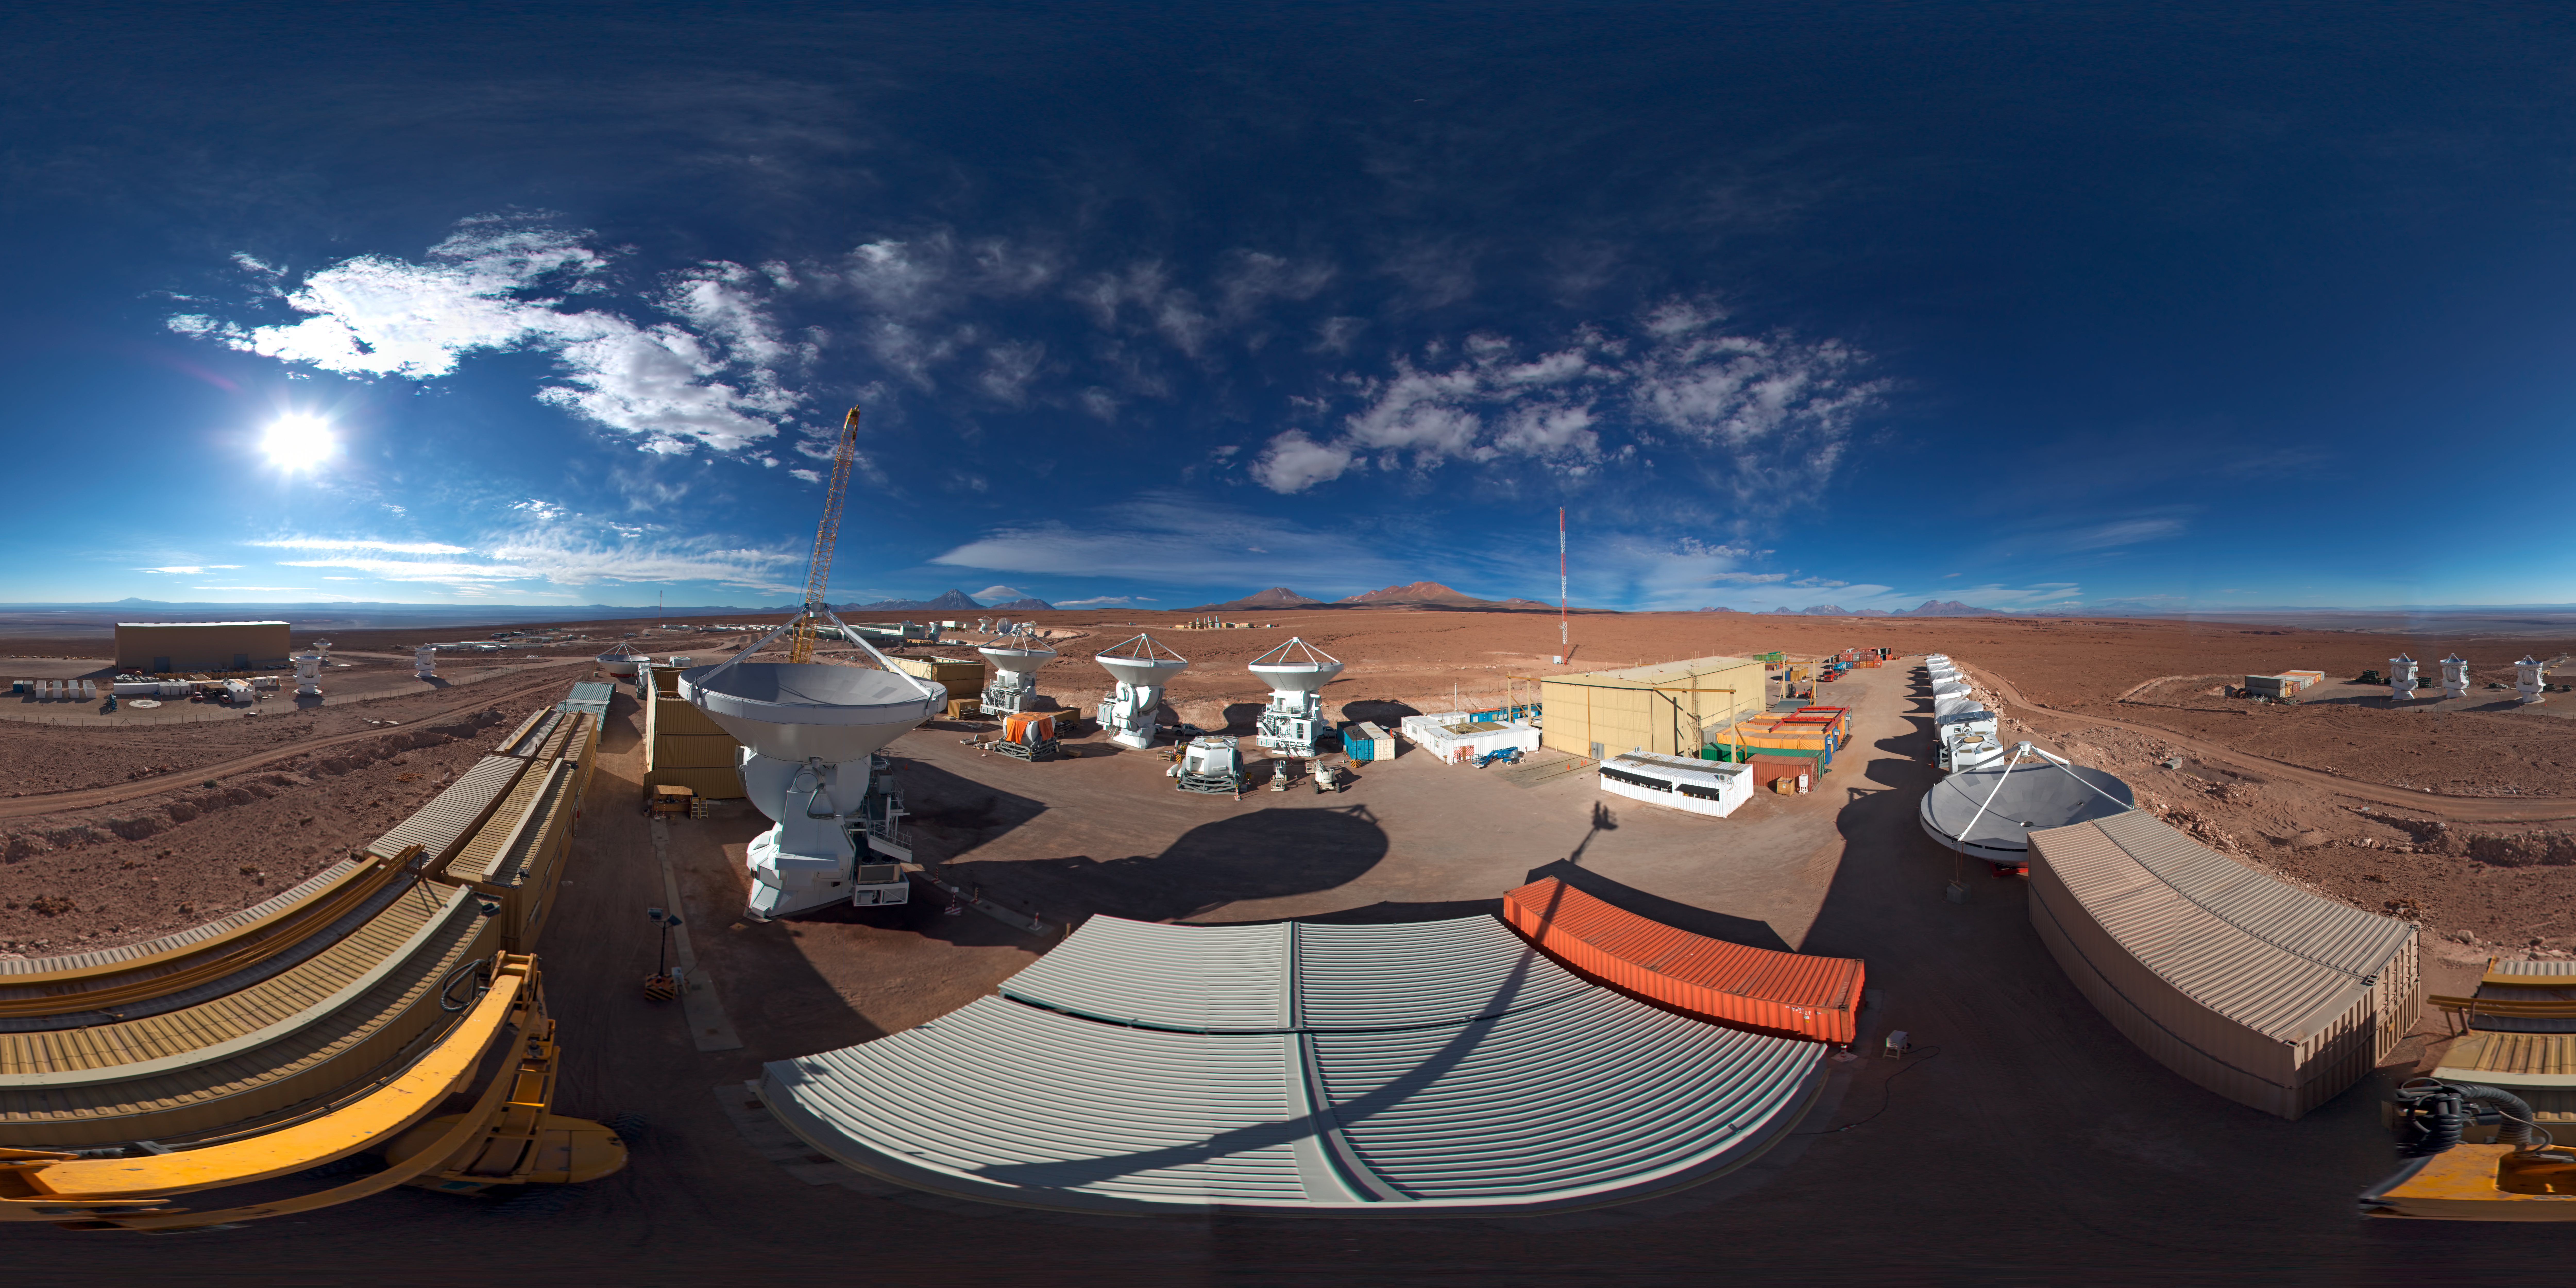

AEM Consortium’s facility

This is a 360 degree panorama view of the AEM Consortium’s facility where the European antennas for the Atacama Large Millimeter/submillimeter Array (ALMA) are assembled and tested. Some of the 25 European antennas can be seen, with each antenna having a dish 12 metres in diameter, and a weight of about 95 tonnes.

In the background, to the left, is the ALMA Operations Support Facility (OSF) site where the antennae are integrated into the rest of the observatory's systems.

Credit: ESO